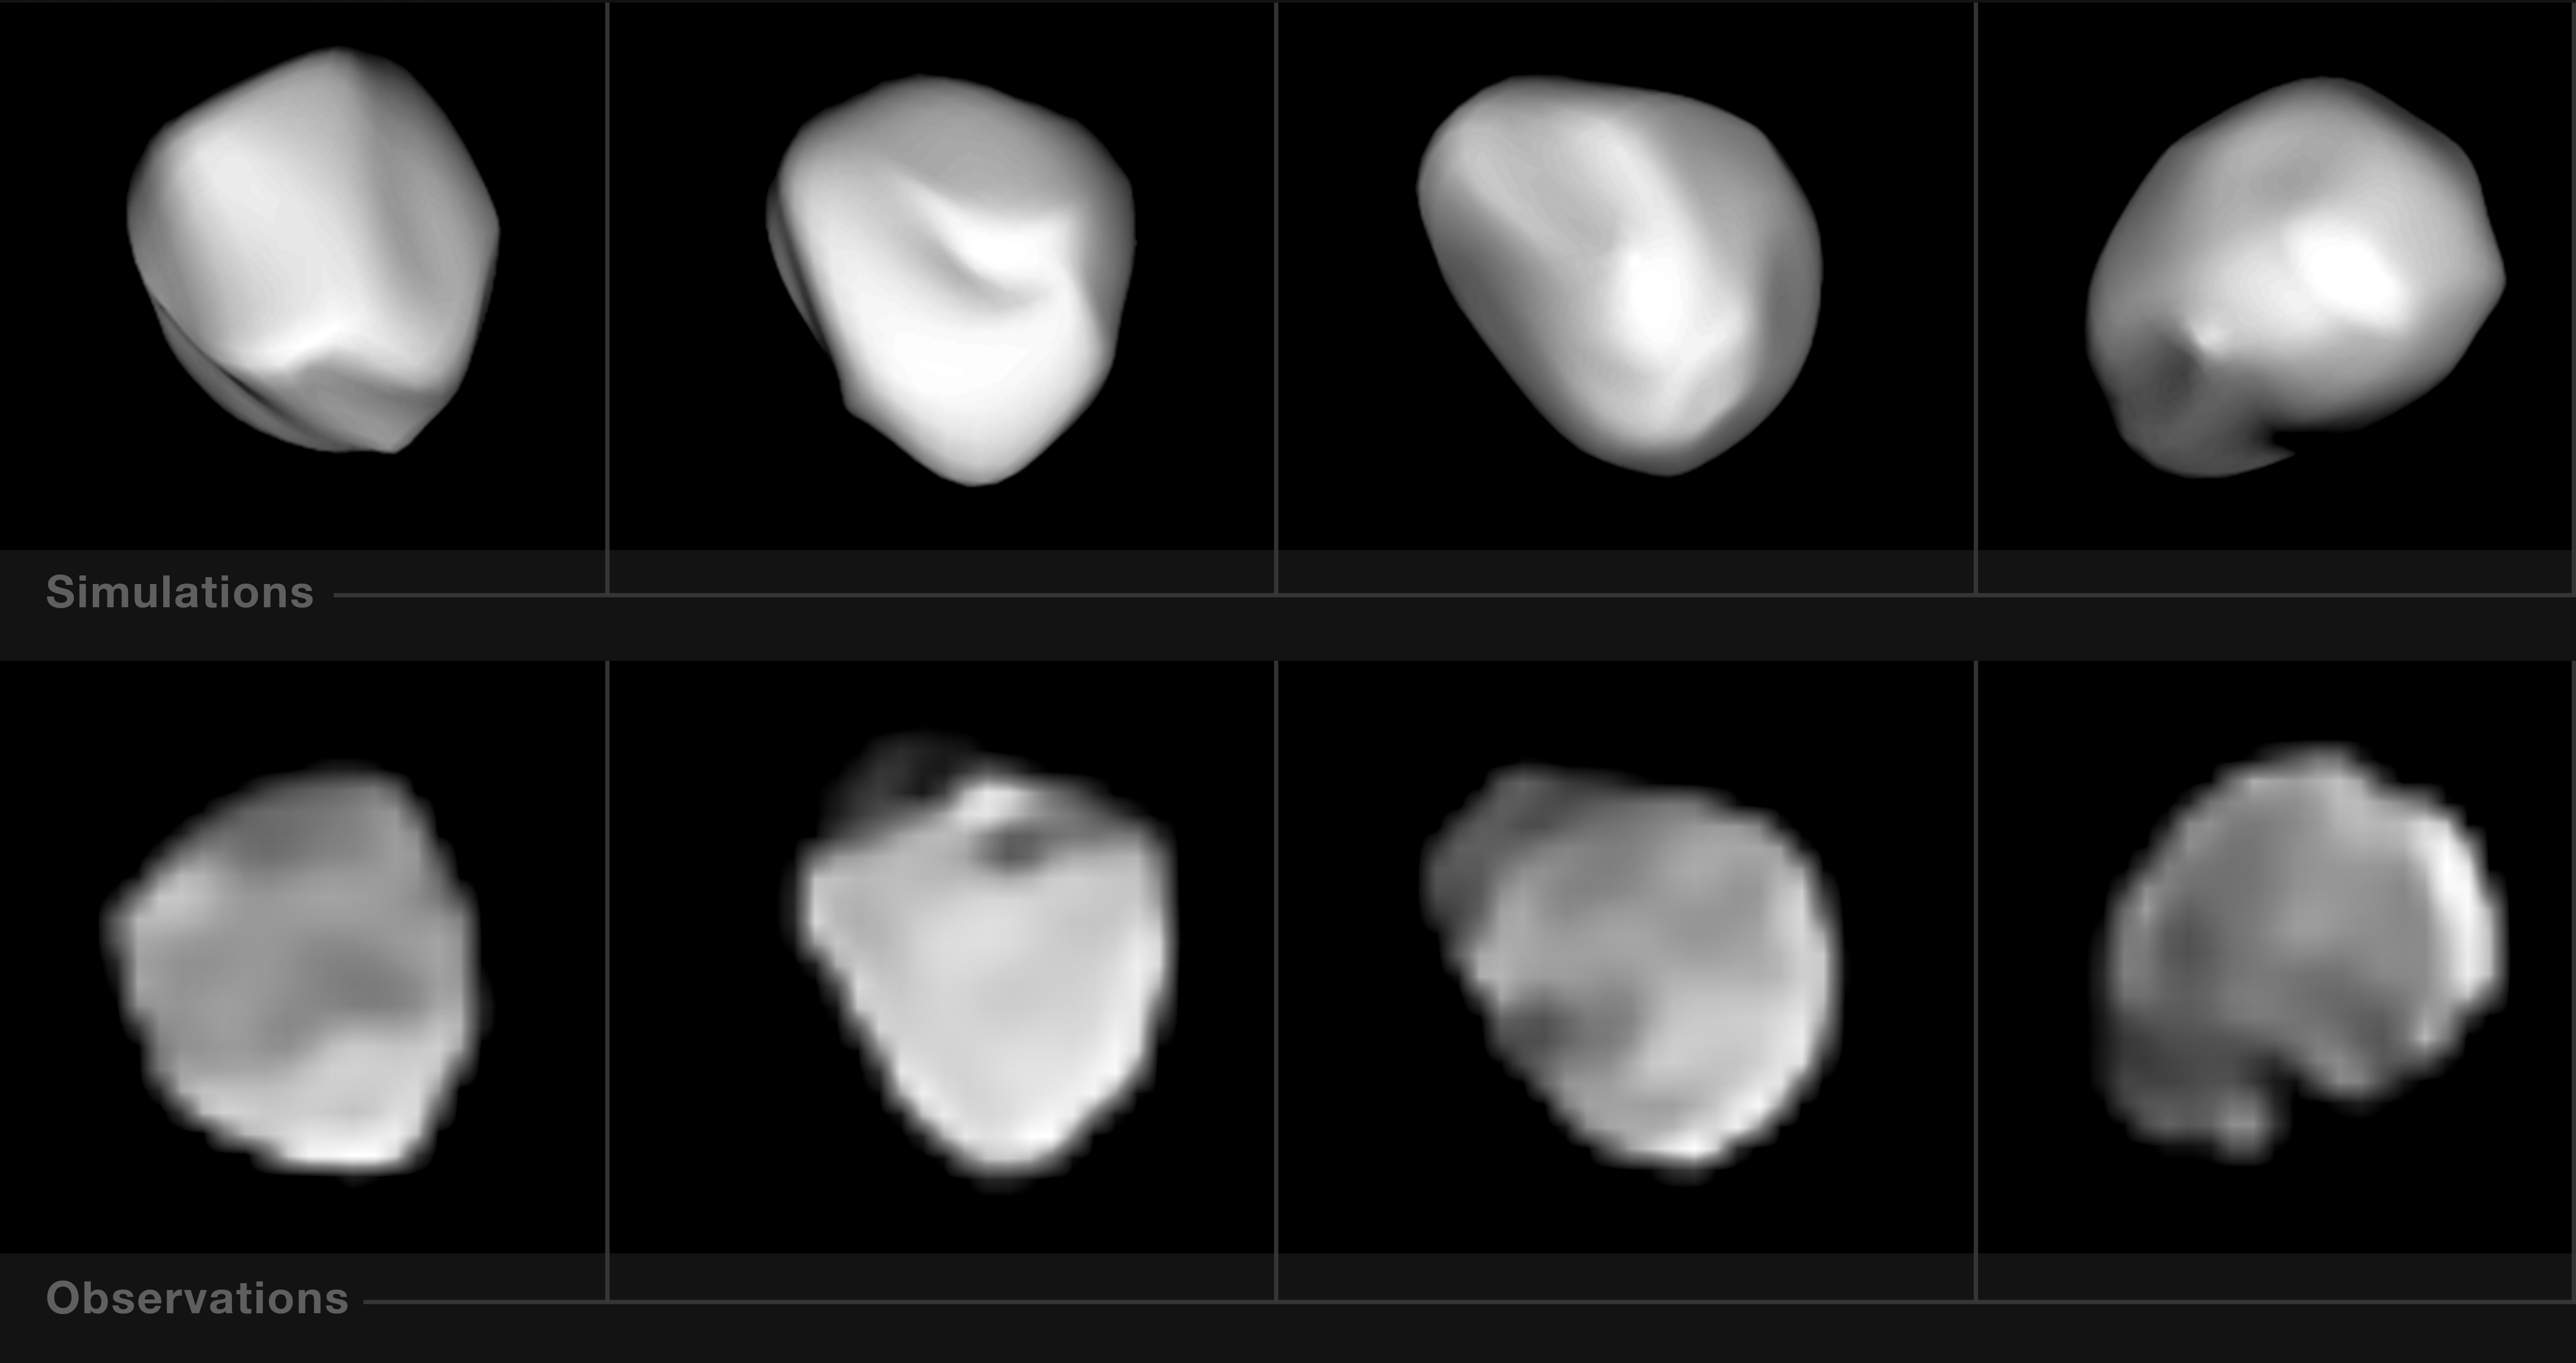

Not the mother of meteorites

The region between Mars and Jupiter is teeming with rocky worlds called asteroids. This asteroid belt is estimated to contain millions of small rocky bodies, and between 1.1 and 1.9 million larger ones spanning over one kilometre across. Small fragments of these bodies often fall to Earth as meteorites. Interestingly, 34% of all meteorites found on Earth are of one particular type: H-chondrites. These are thought to have originated from a common parent body — and one potential suspect is the asteroid 6 Hebe, shown here.

Approximately 186 kilometres in diameter and named for the Greek goddess of youth, 6 Hebe was the sixth asteroid ever to be discovered. These images were taken during a study of the mini-world using the SPHERE instrument on ESO’s Very Large Telescope, which aimed to test the idea that 6 Hebe is the source of H-chondrites.

Astronomers modelled the spin and 3D shape of 6 Hebe as reconstructed from the observations, and used their 3D model to determine the volume of the largest depression on 6 Hebe — likely an impact crater from a collision that could have created numerous daughter meteorites. However, the volume of the depression is five times smaller than the total volume of nearby asteroid families with H-chondrite composition, which suggests that 6 Hebe is not the most likely source of H-chondrites after all.

Credit: ESO/M. Marsset